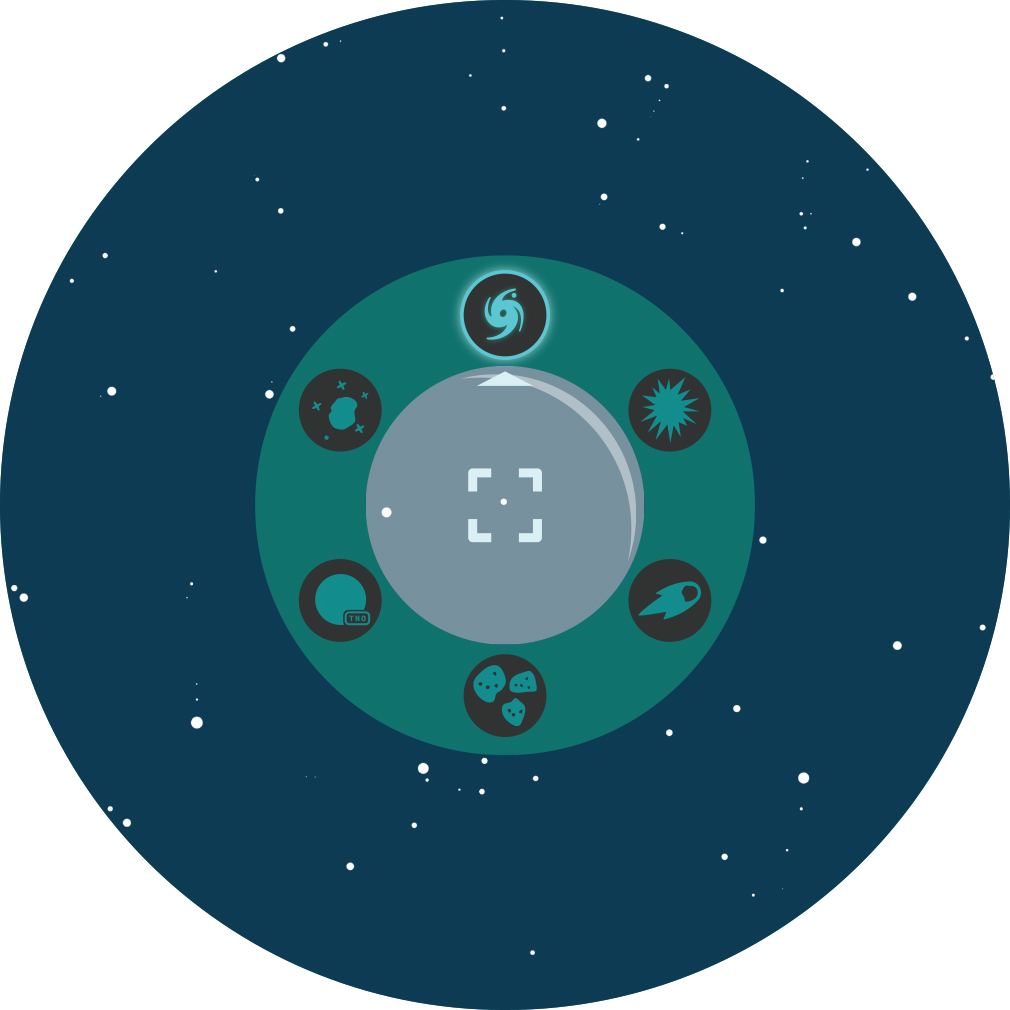

Rubin Alerts Callout

Rubin will detect millions of changes in the southern sky every night, and issue a world-public alert for each change within minutes, allowing scientists to quickly follow up.

Credit: RubinObs/NOIRLab/SLAC/NSF/DOE/AURA